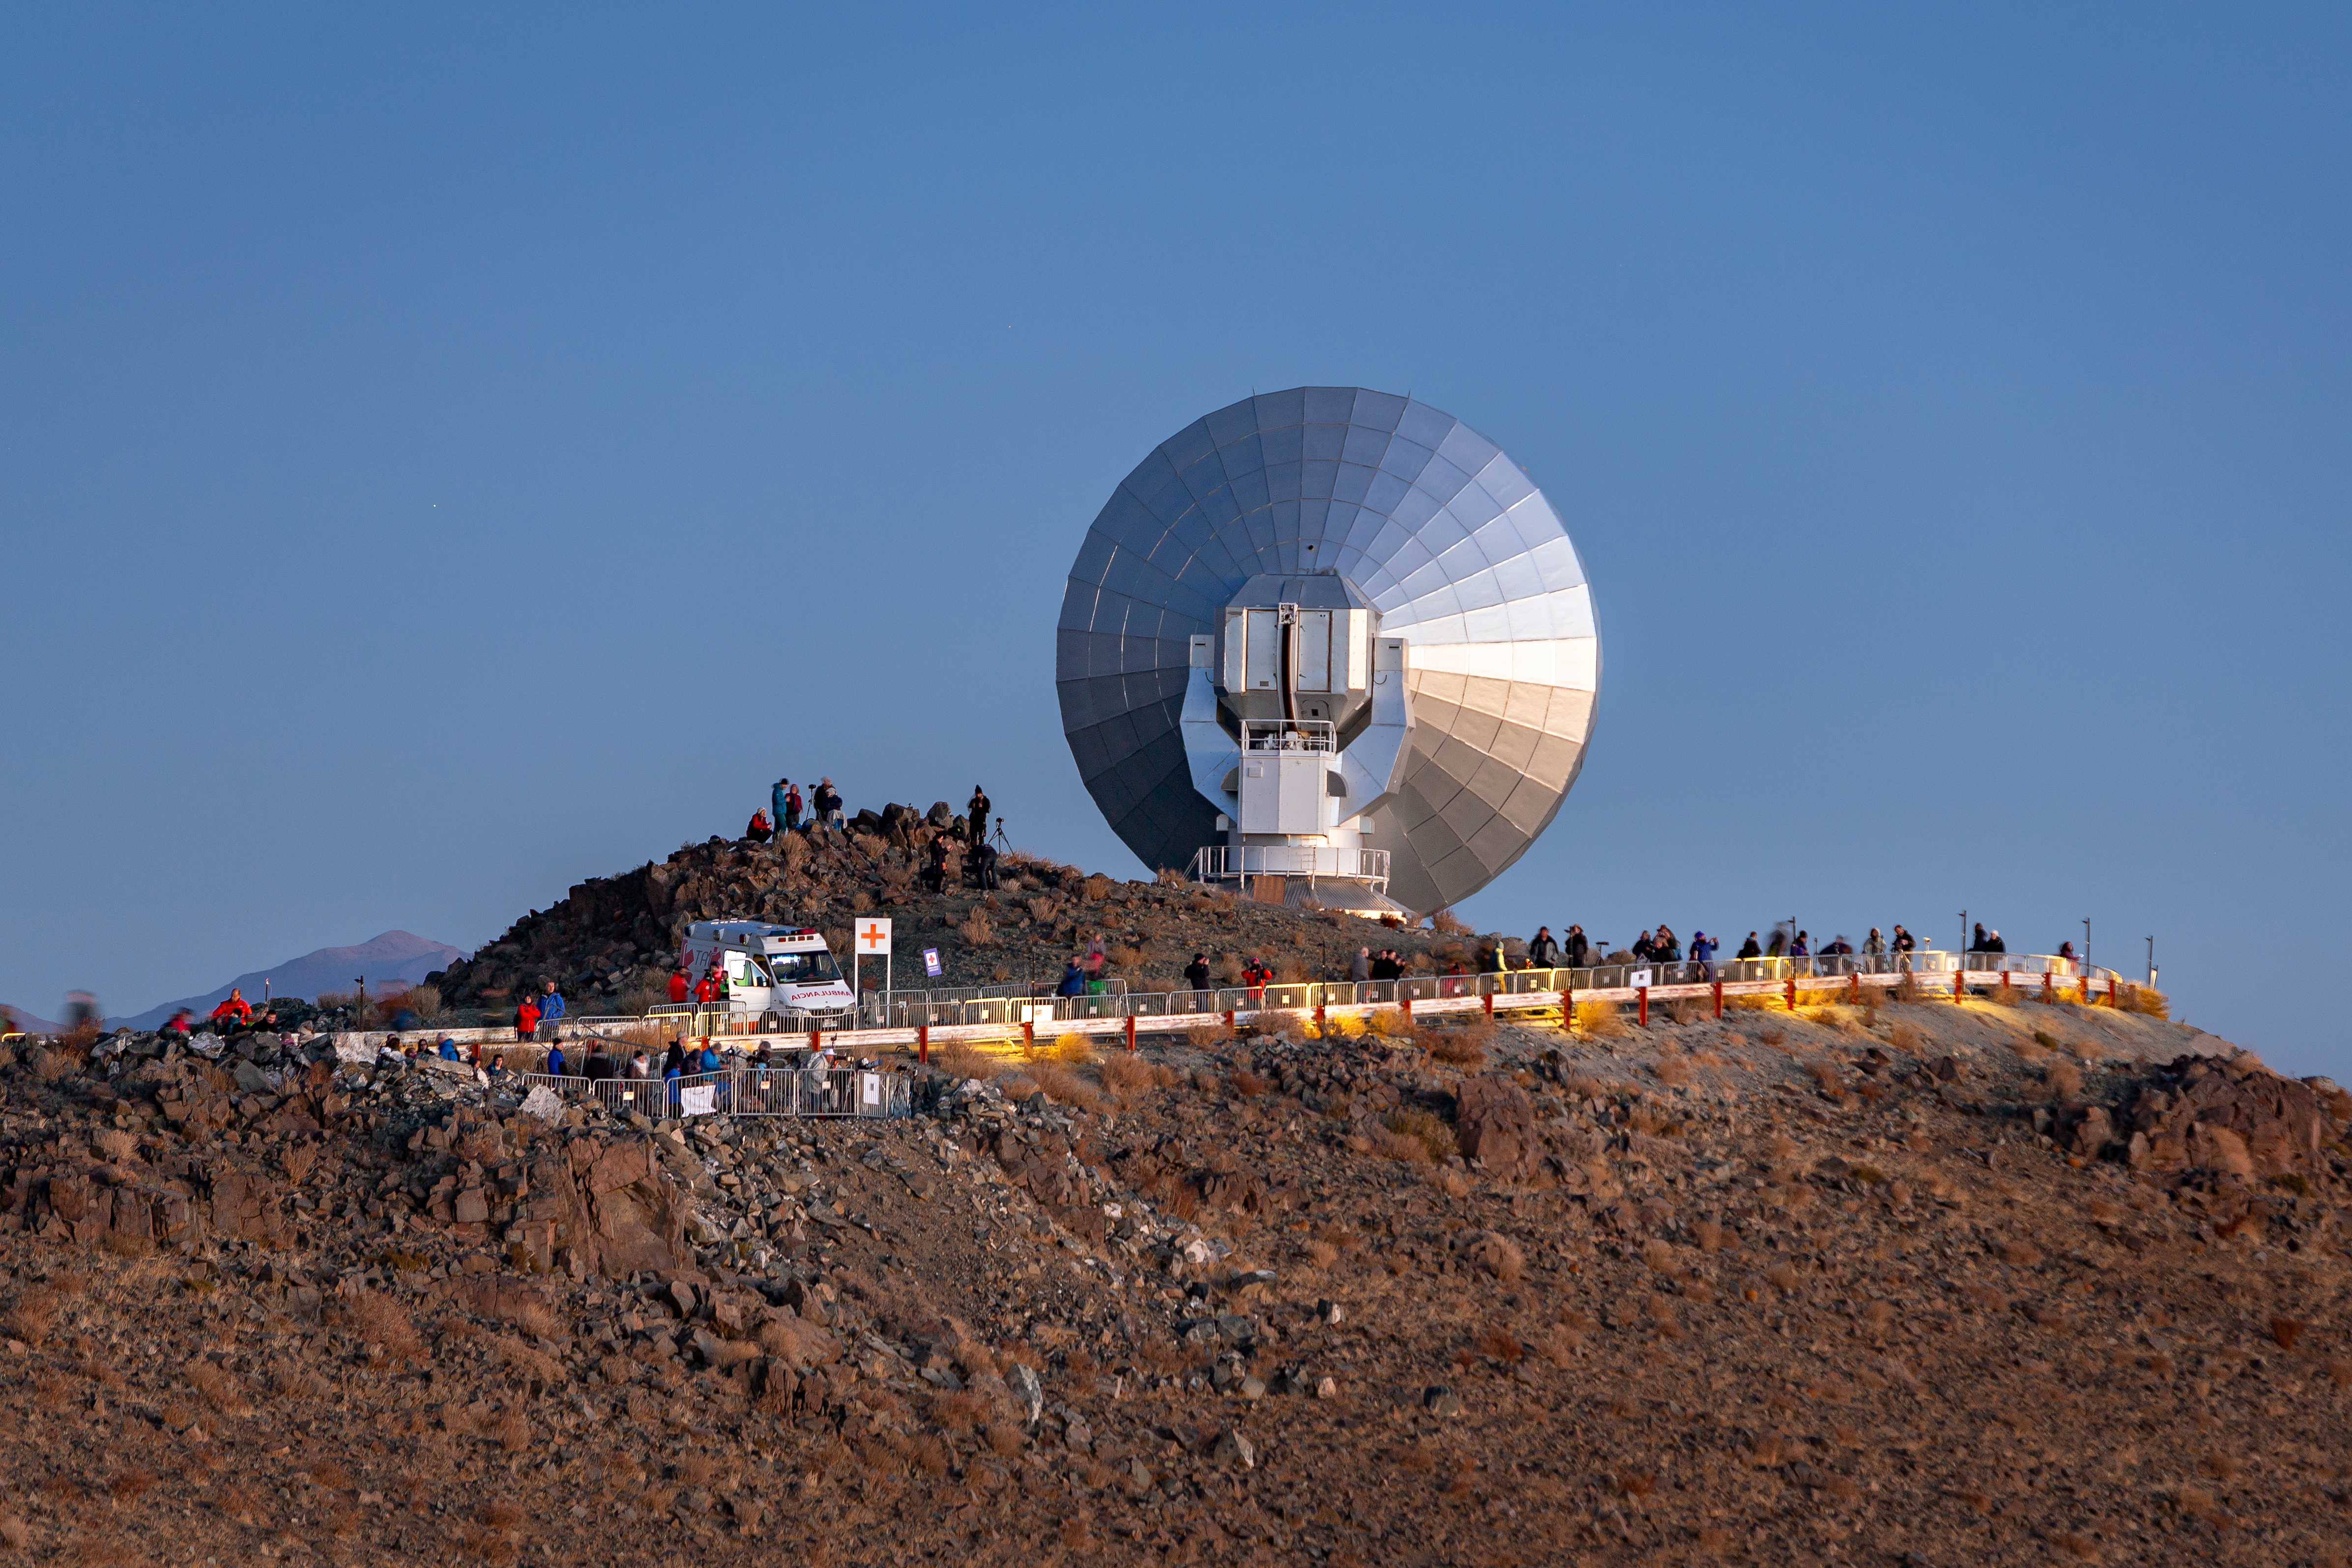

Swedish–ESO Submillimetre Telescope

The Swedish–ESO Submillimetre Telescope, now decomissioned, was a 15-metre radio telescope located at the La Silla observatory in Chile. It was built as part of a combined project between ESO and the Swedish Natural Science Research Council (NFR). It was the only large sub-millimetre telescope in the southern hemisphere at the time of first light. This photo was taken on 2 July 2019 during the event of the total solar eclipse.

Credit: ESO/M. Zamani